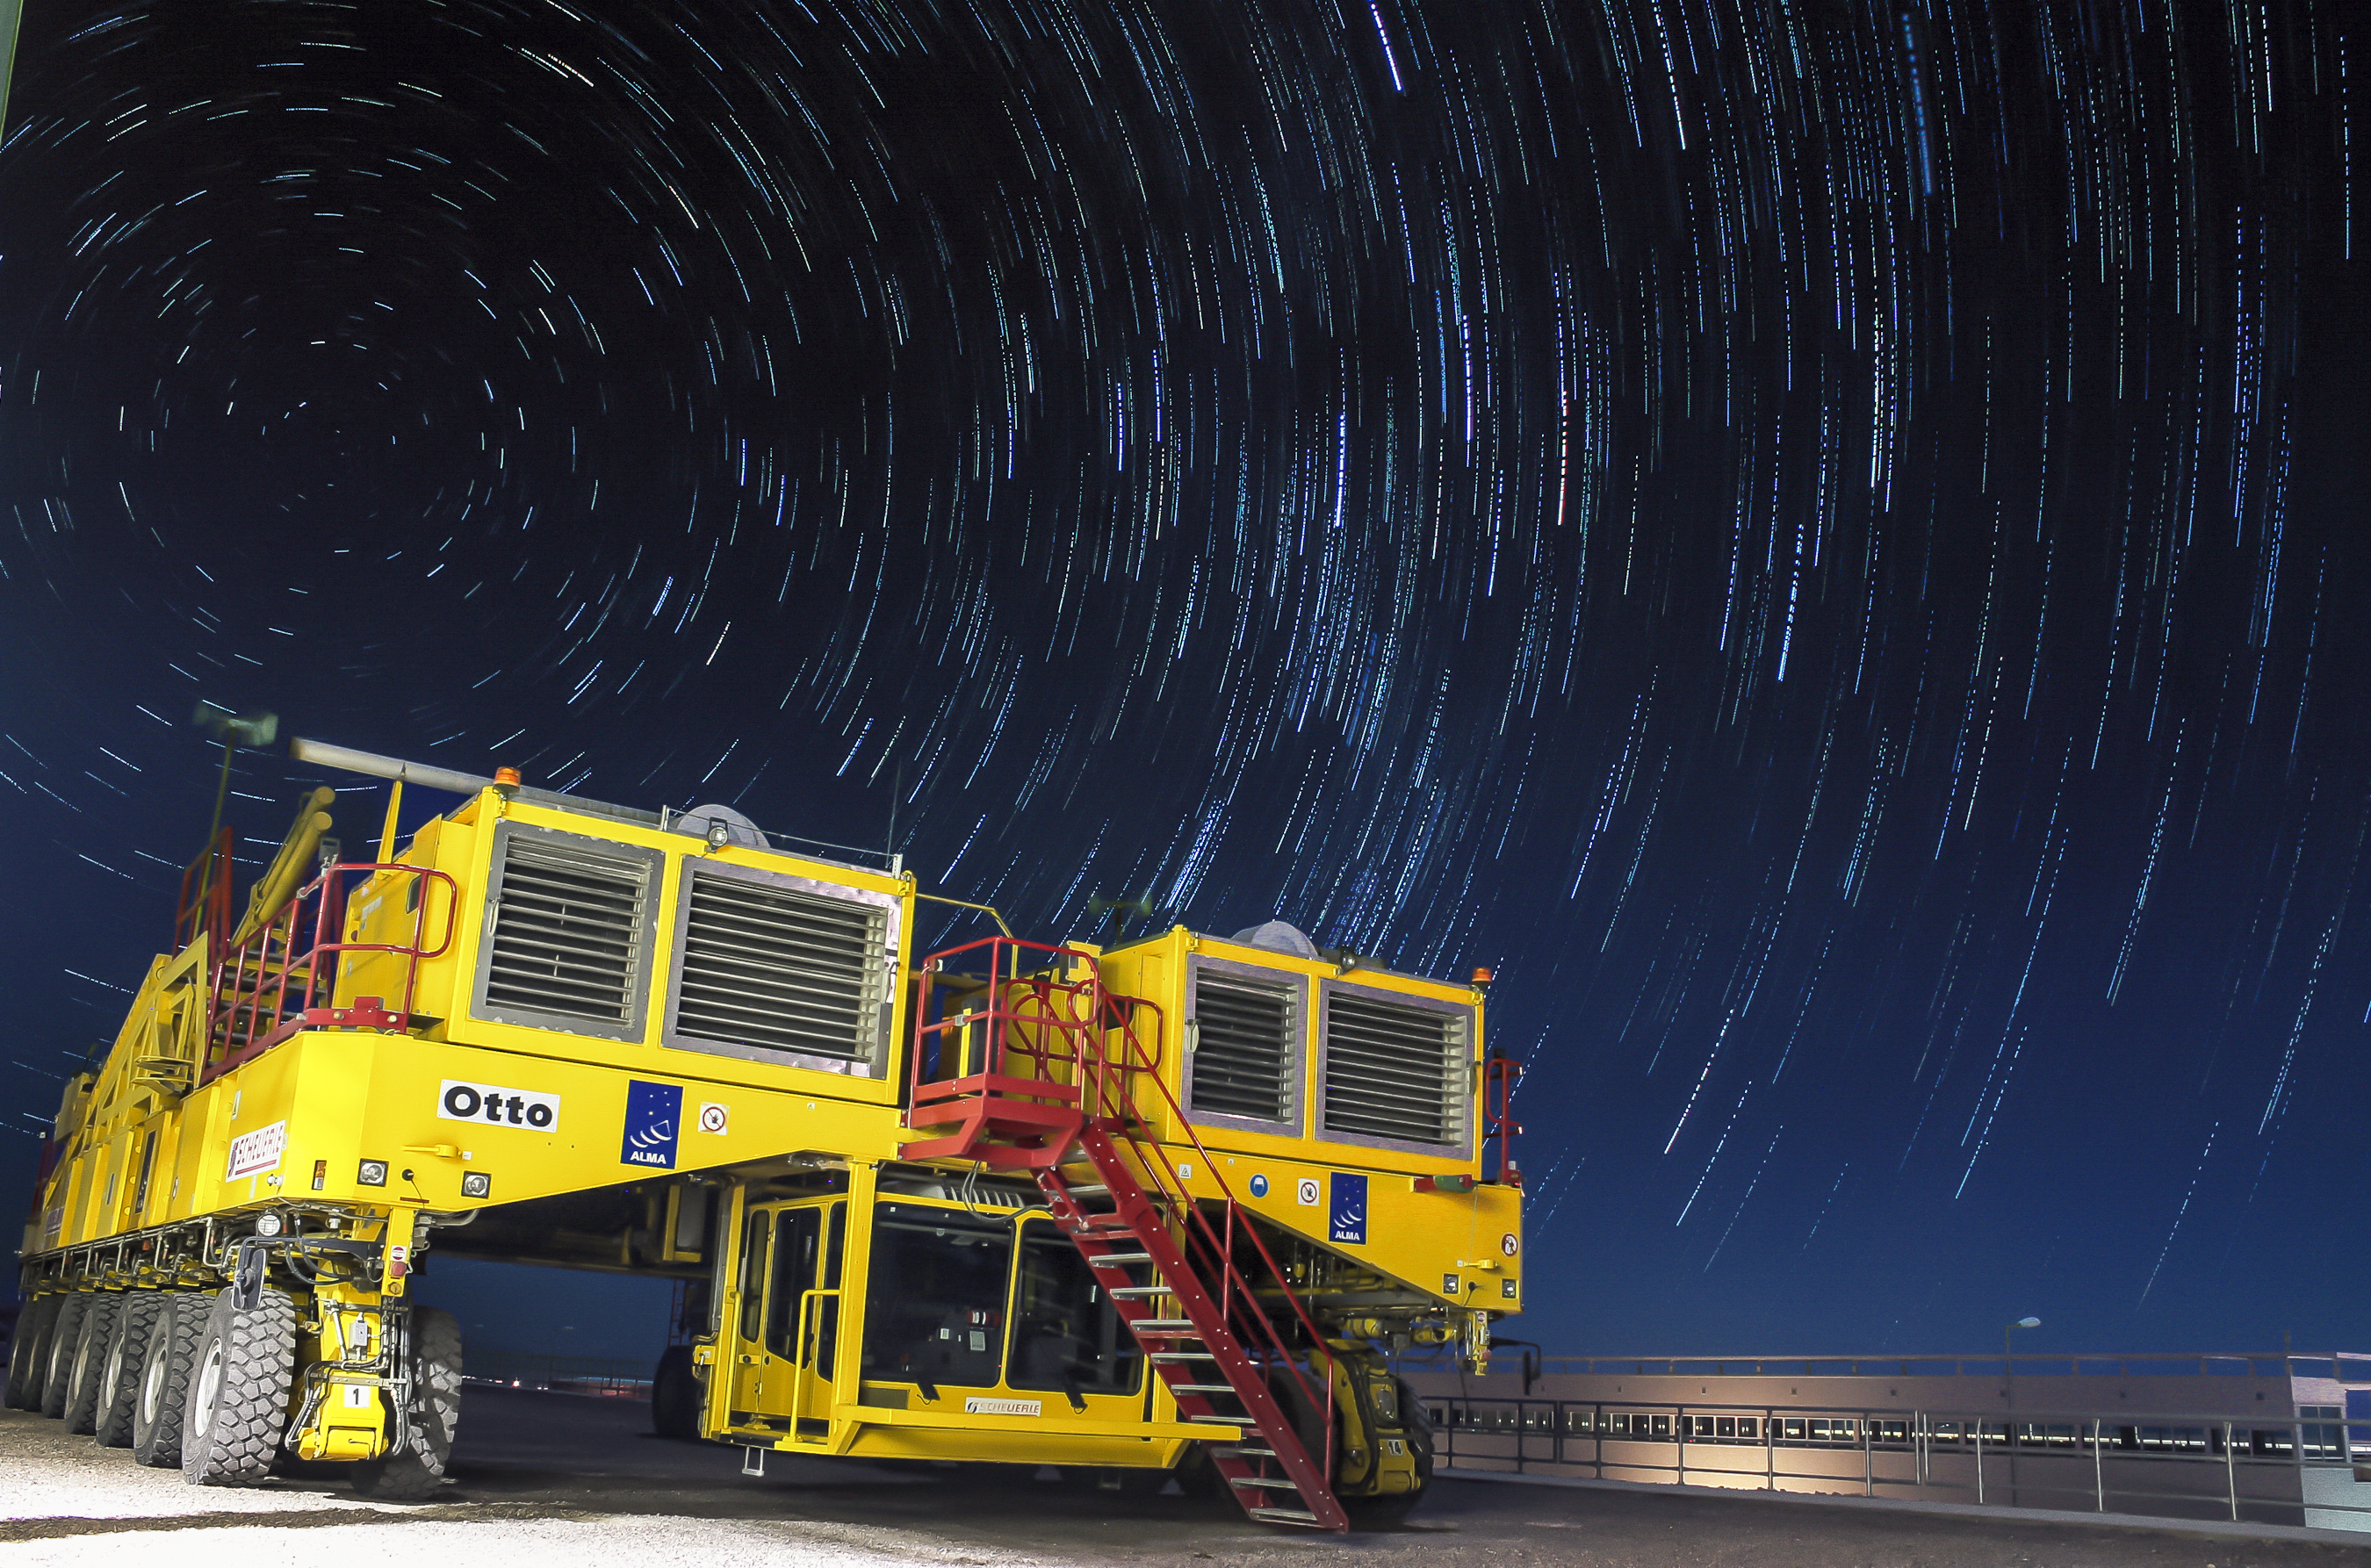

Otto by night

This image shows Otto, one of the two ALMA transporters, against the backdrop of star trails in the Chilean sky. Each transporter weighs 130 tonnes even while empty, but has the ability to transport a 100-tonne ALMA antenna with millimetric precision.

Without these impressive machines to carry its antennas, ALMA would be impossible. This global collaboration is the largest ground-based astronomical project in existence, and requires a combination of many different state-of-the-art technologies. These bright yellow behemoths are playing their important role in the enormous and exciting ALMA project.

Credit: J. C. Rojas/ESO